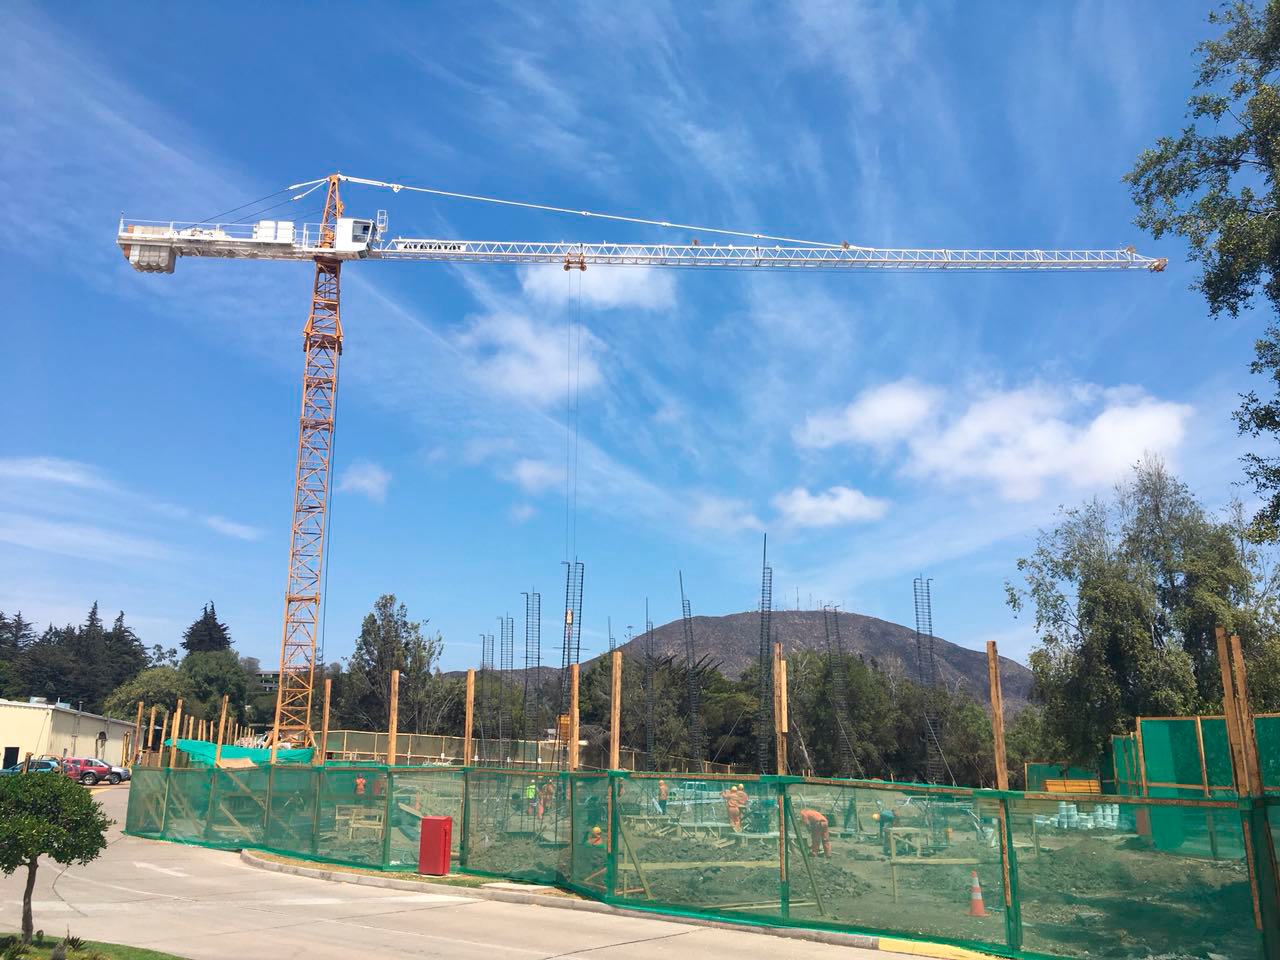

Tower Crane

The LSST Base Facility in La Serena gained a noticeable addition at the end of December when a tower crane, necessary for ongoing renovation and construction, was installed on the AURA Recinto. The crane, at 29 meters high, is now the Recinto's tallest landmark.

Credit: Rubin Observatory/NSF/AURA